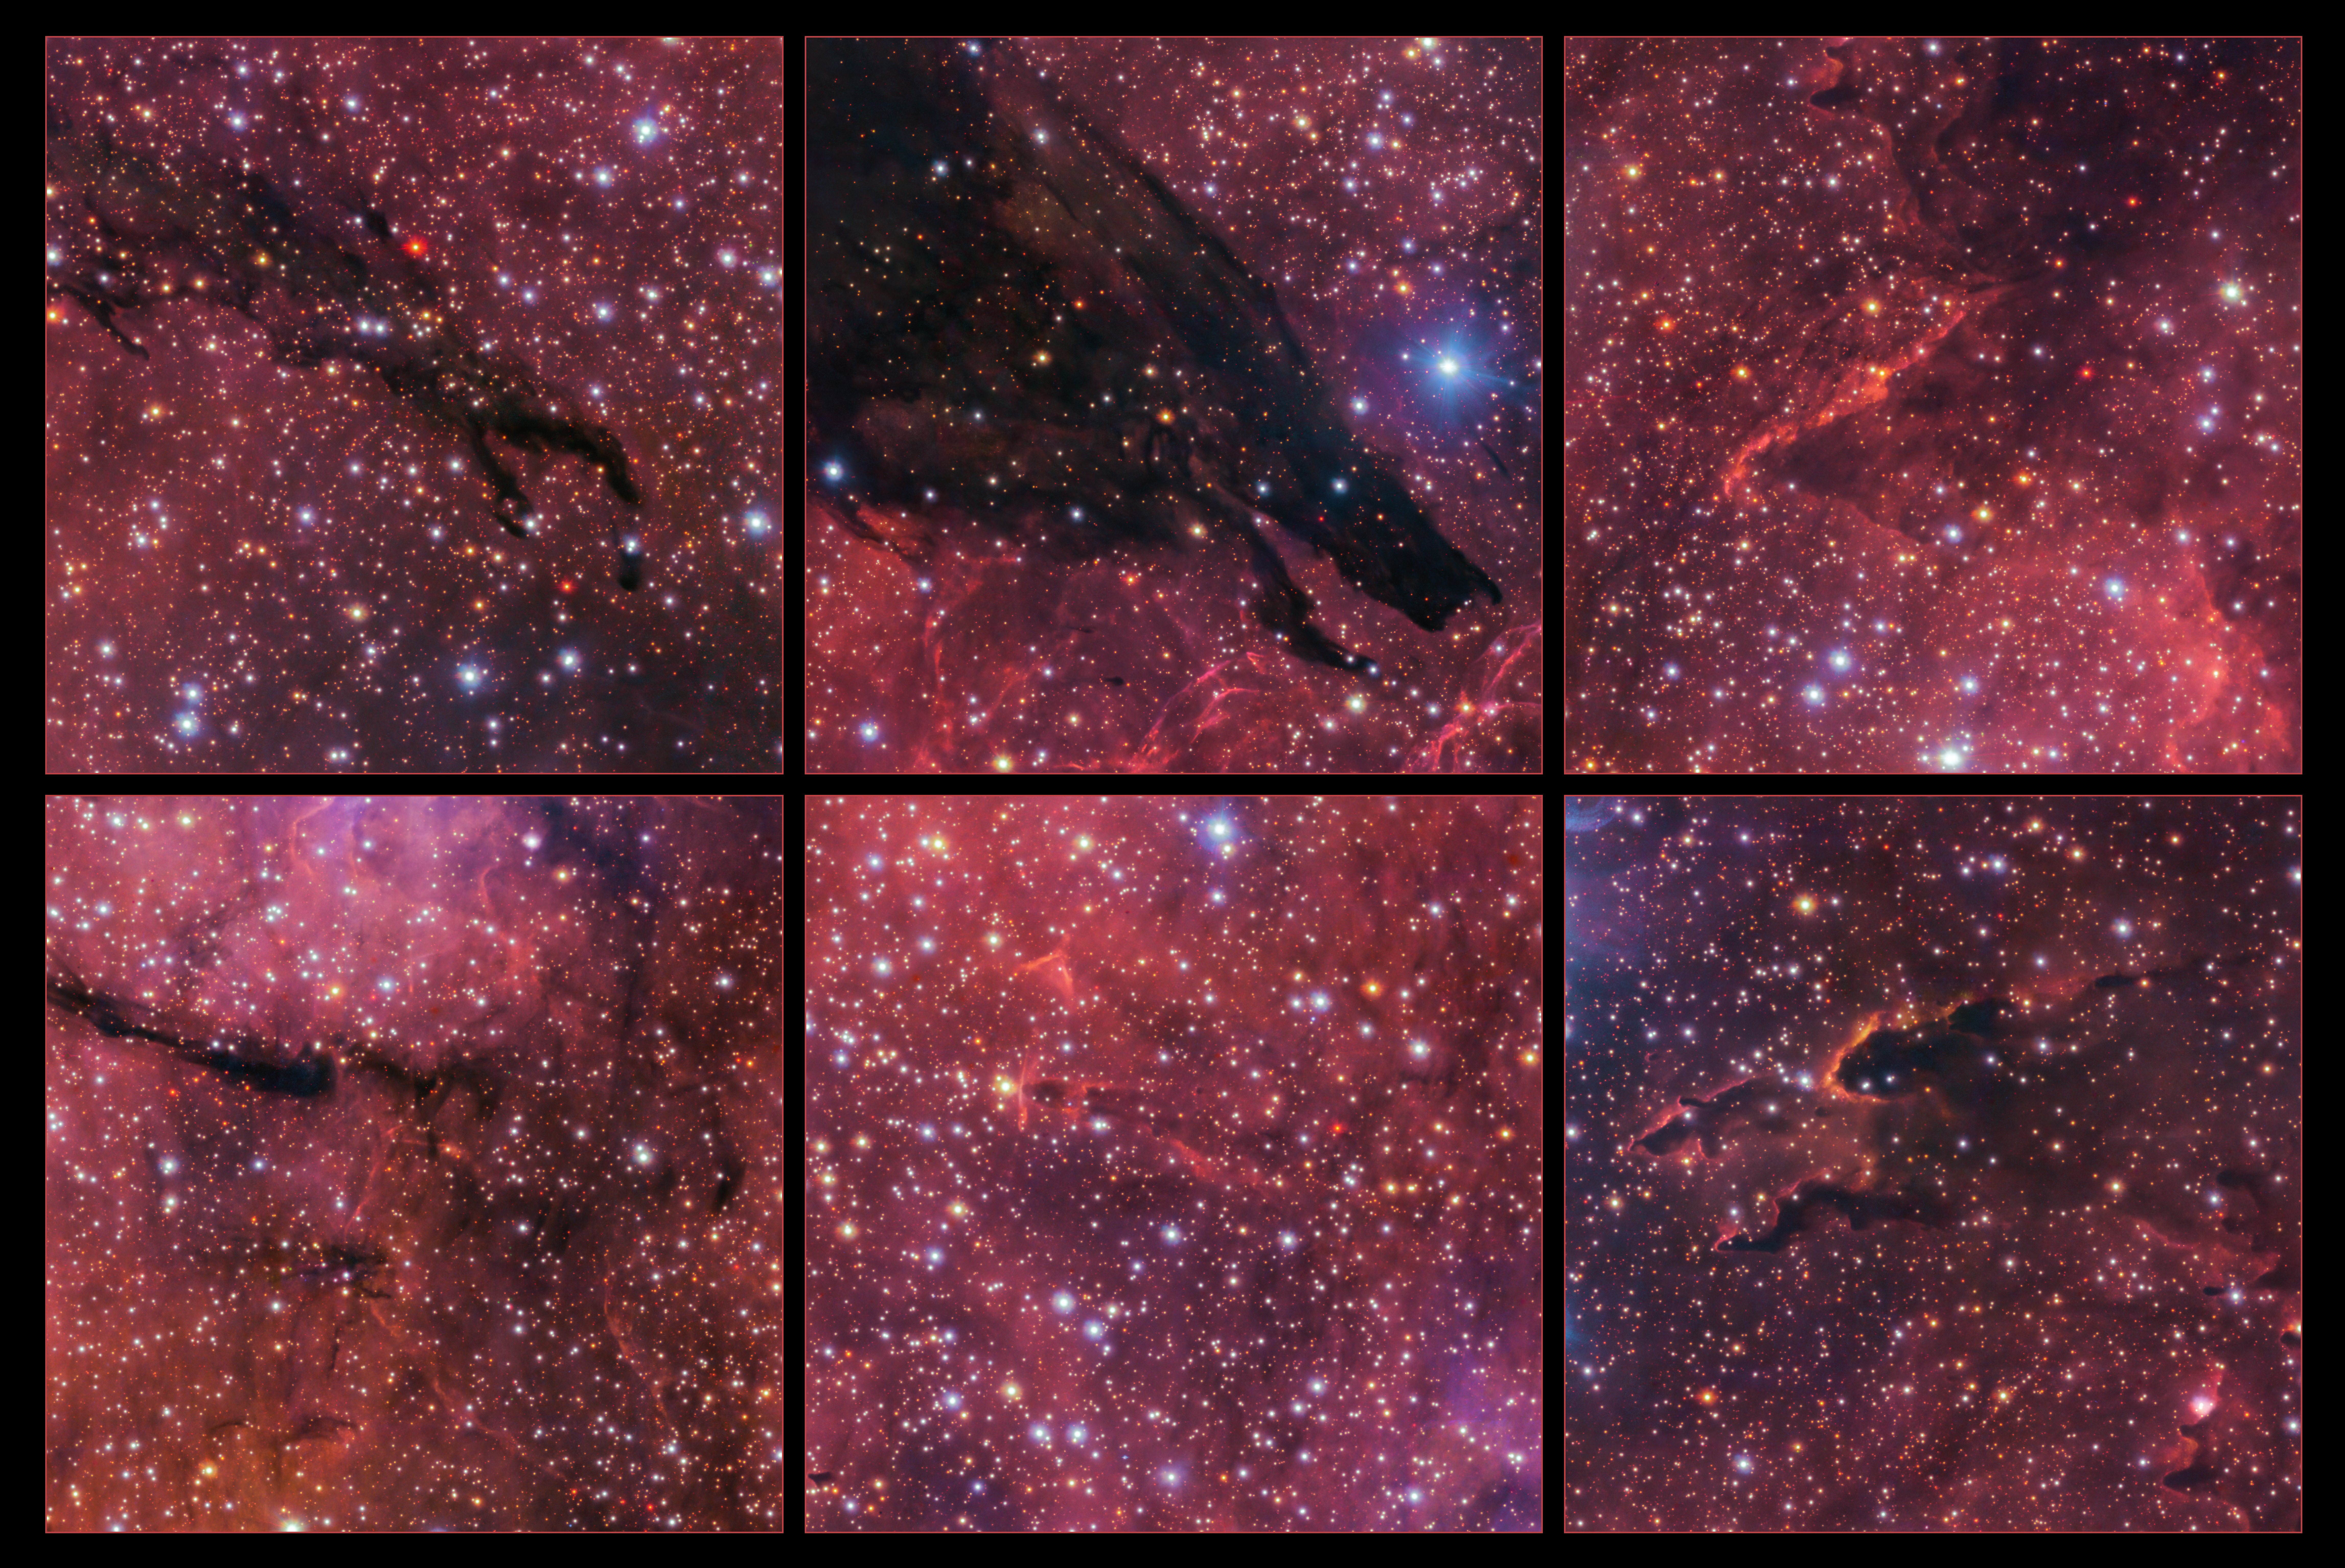

Highlights of the Dark Wolf Nebula

This collage highlights some details within the huge Dark Wolf Nebula, such as the wolf’s “head”, seen here in the top-centre image. The pillars in the images to the right form when intense radiation from young stars encounters dense pockets of dust and gas. This radiation erodes and blows away the lighter material around these dense pockets, creating these pillar-like structures.

Credit: ESO/VPHAS+ team